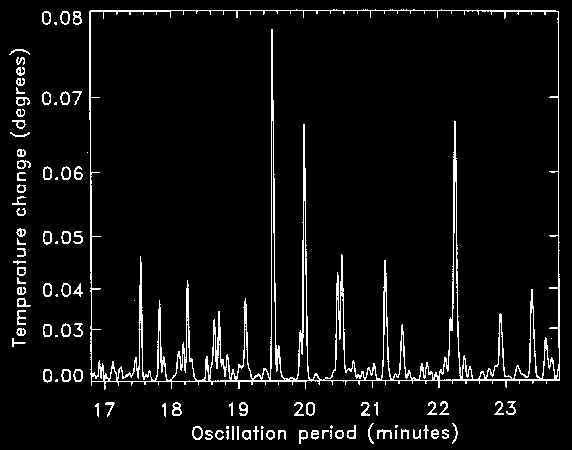

Power spectrum of Eta Bootis

This figure shows the oscillations now observed in the star Eta Bootis, in the form of a "power spectrum", i.e., the amount of temperature change at different values of the period.

Credit: ESO